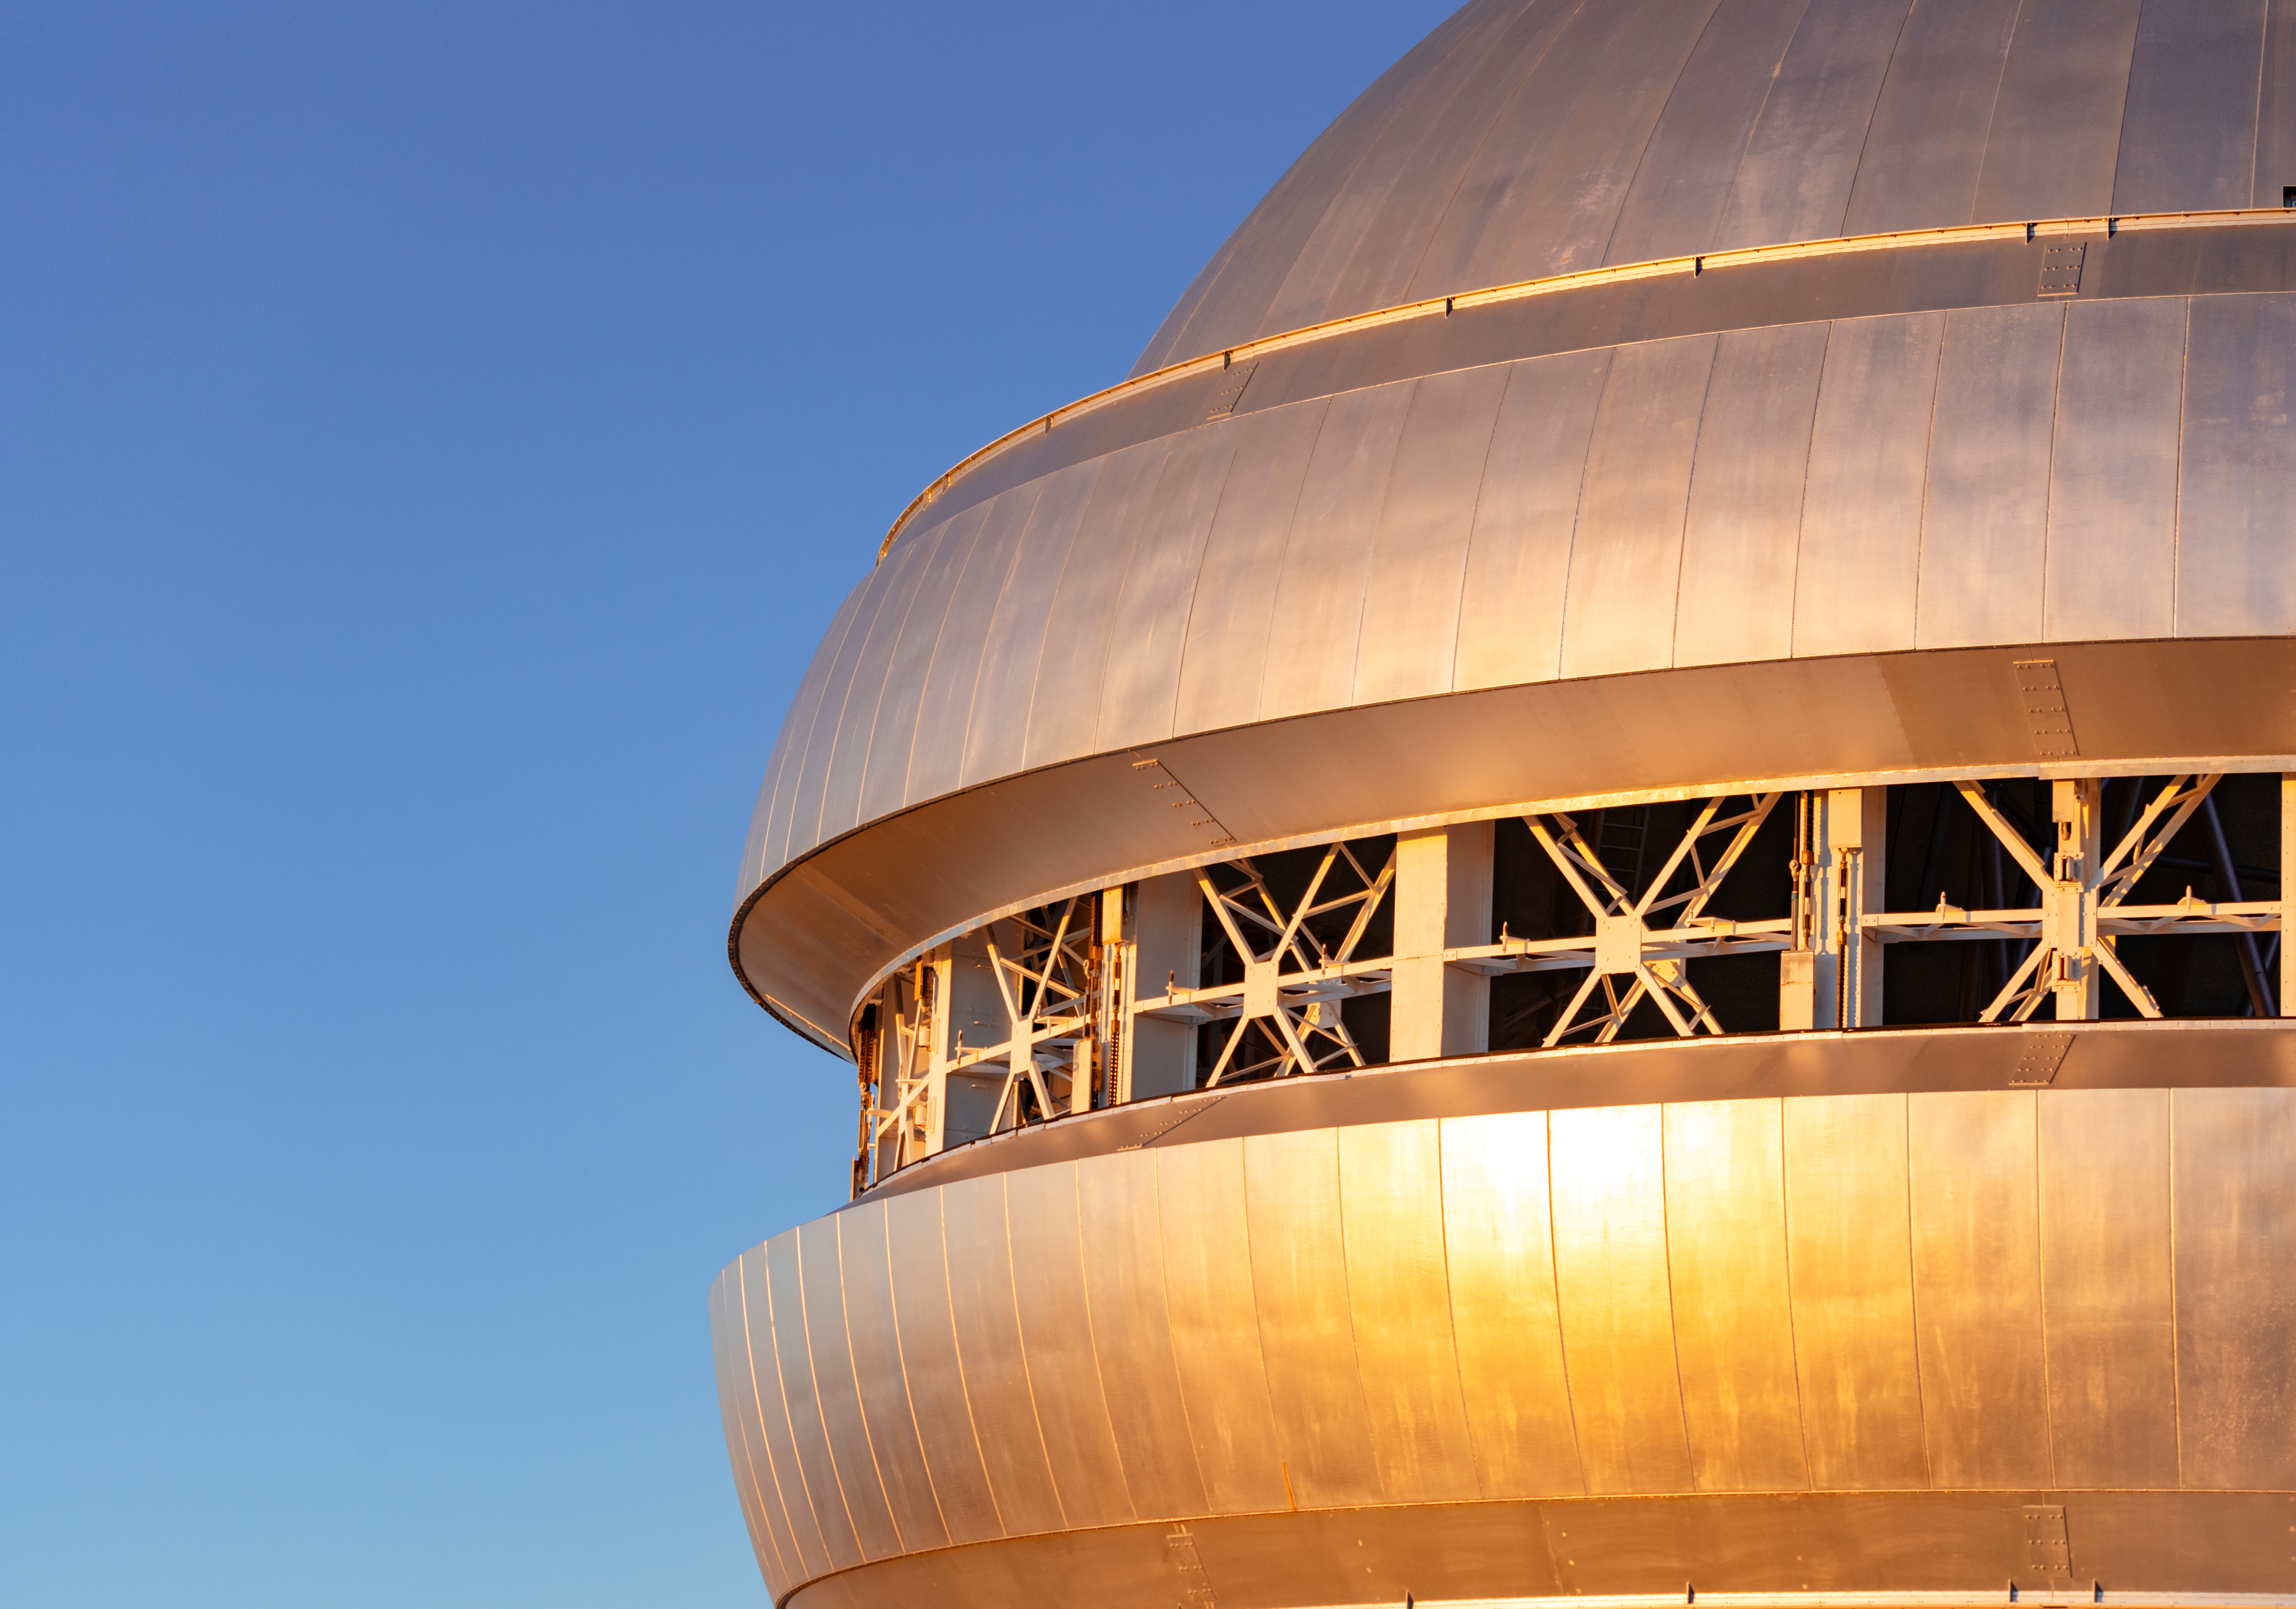

Gemini North Open Vent Gates

Gemini North's open vent gates near the summit of Maunakea in Hawai‘i.

Credit: International Gemini Observatory/NOIRLab/NSF/AURA/ T. Slovinský